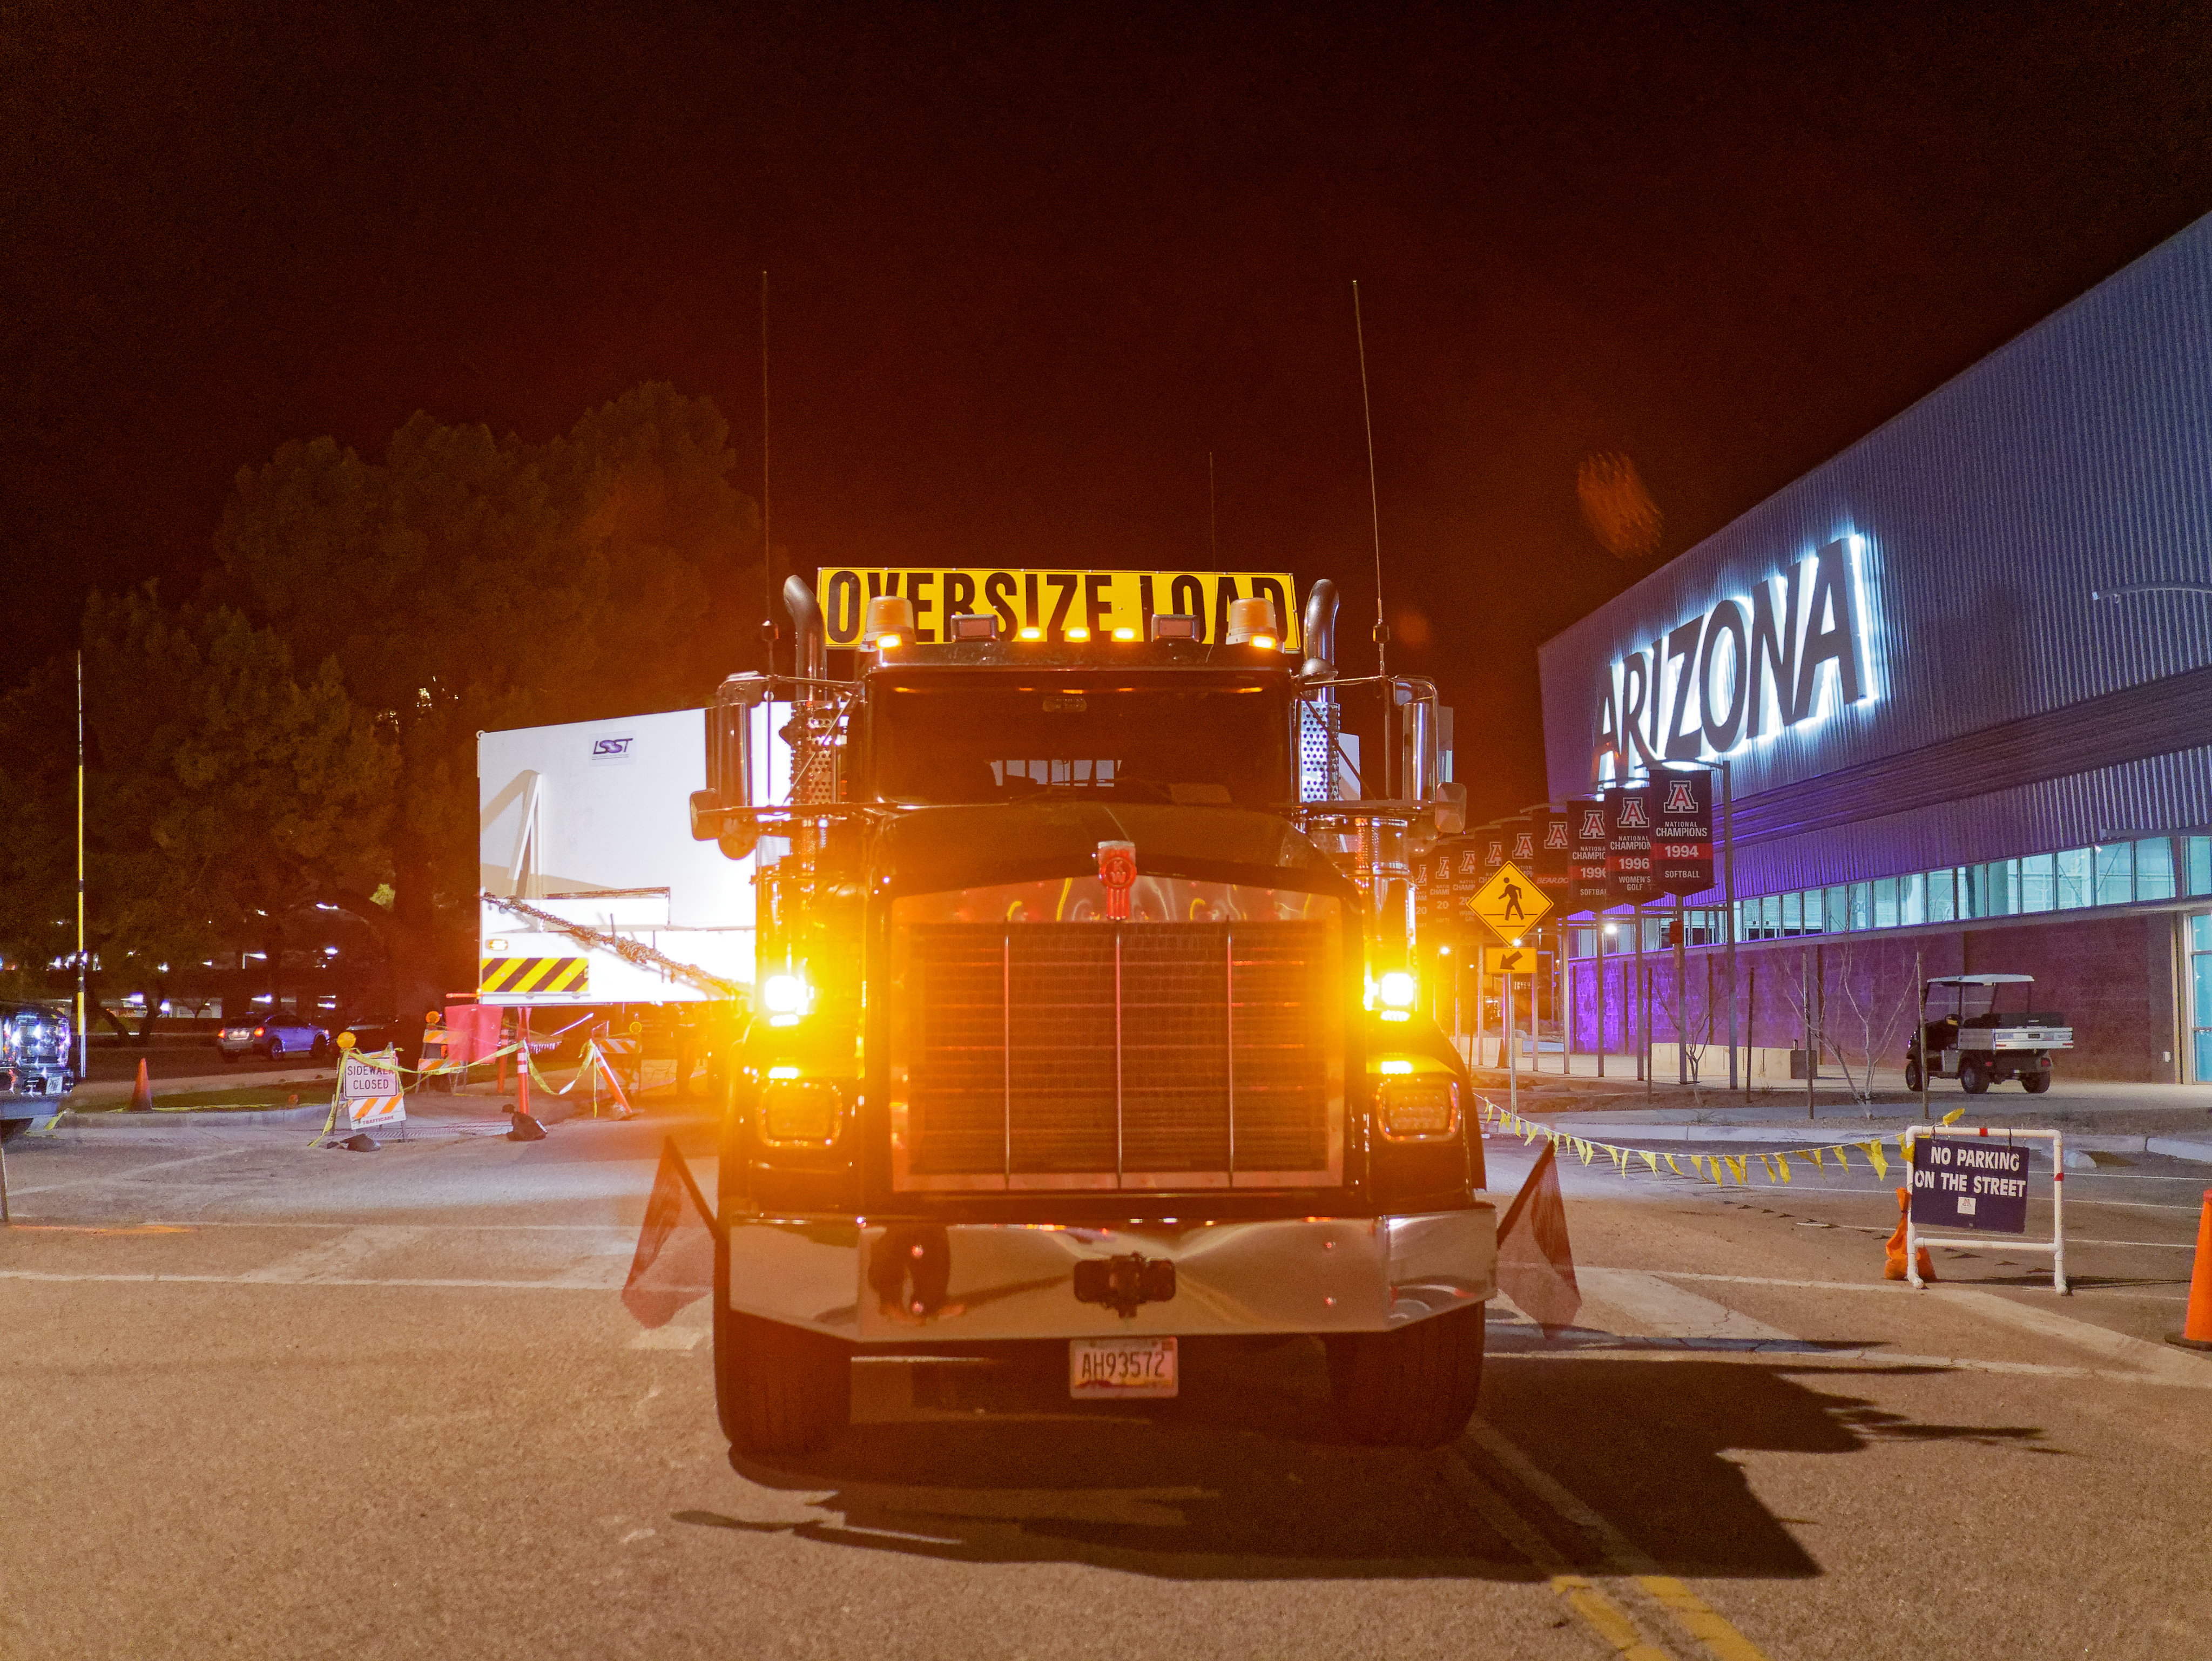

M1M3 Leaves Tucson

The LSST Primary/Tertiary Mirror (M1M3) left Tucson early this morning on a transport vehicle bound for Houston. With such a wide and fragile cargo load it will take about 10 days to make the trip! Read more at ow.ly/jp0V30o2SXM

Credit: Rubin Observatory/NSF/AURA